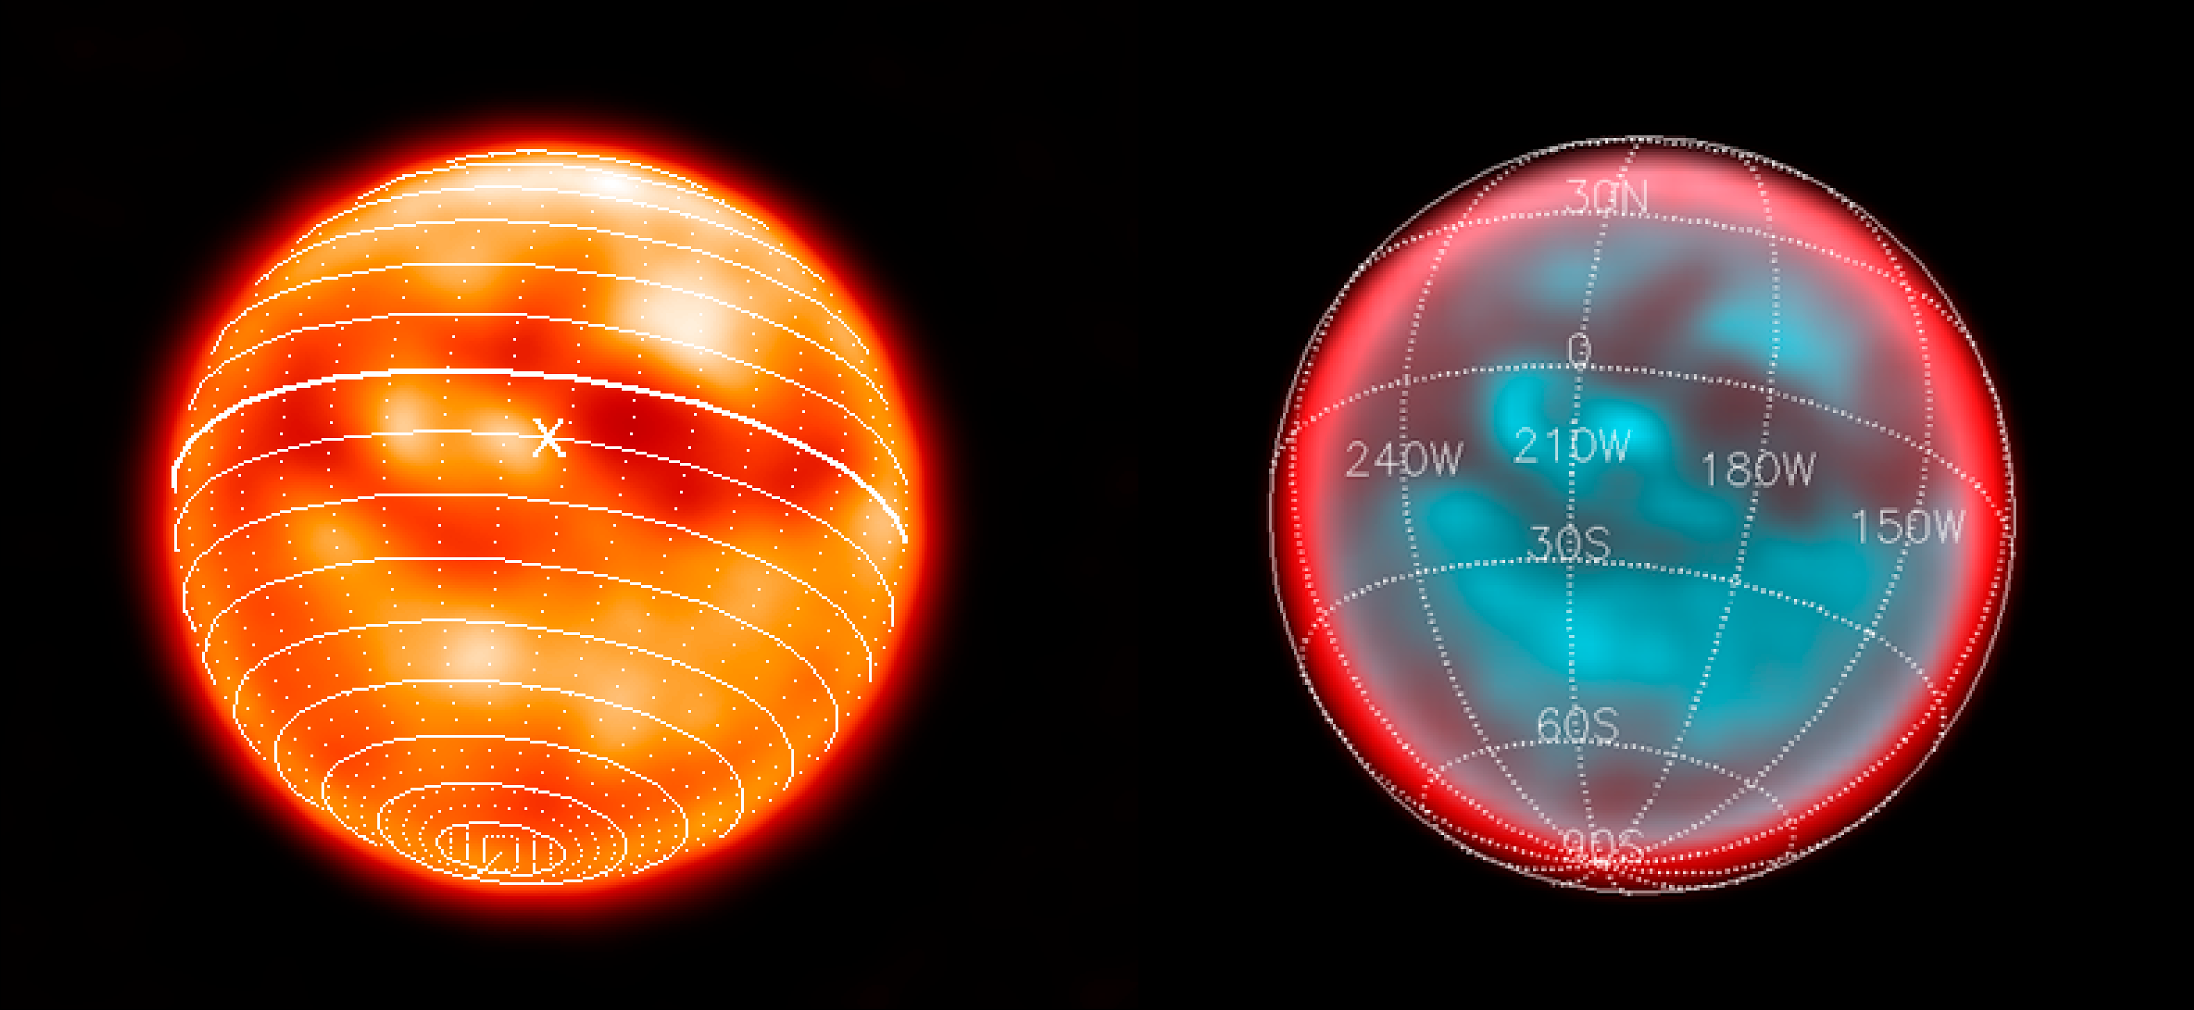

Titan's surface

Titan's trailing hemisphere with the Huygens landing site marked as an "X". The left image was taken with NACO and a narrow-band filter centred at 2 microns. On the right is the NACO/SDI image of the same location showing Titan's surface through the 1.6 micron methane window. A spherical projection with coordinates on Titan is overplotted.

Credit: ESO